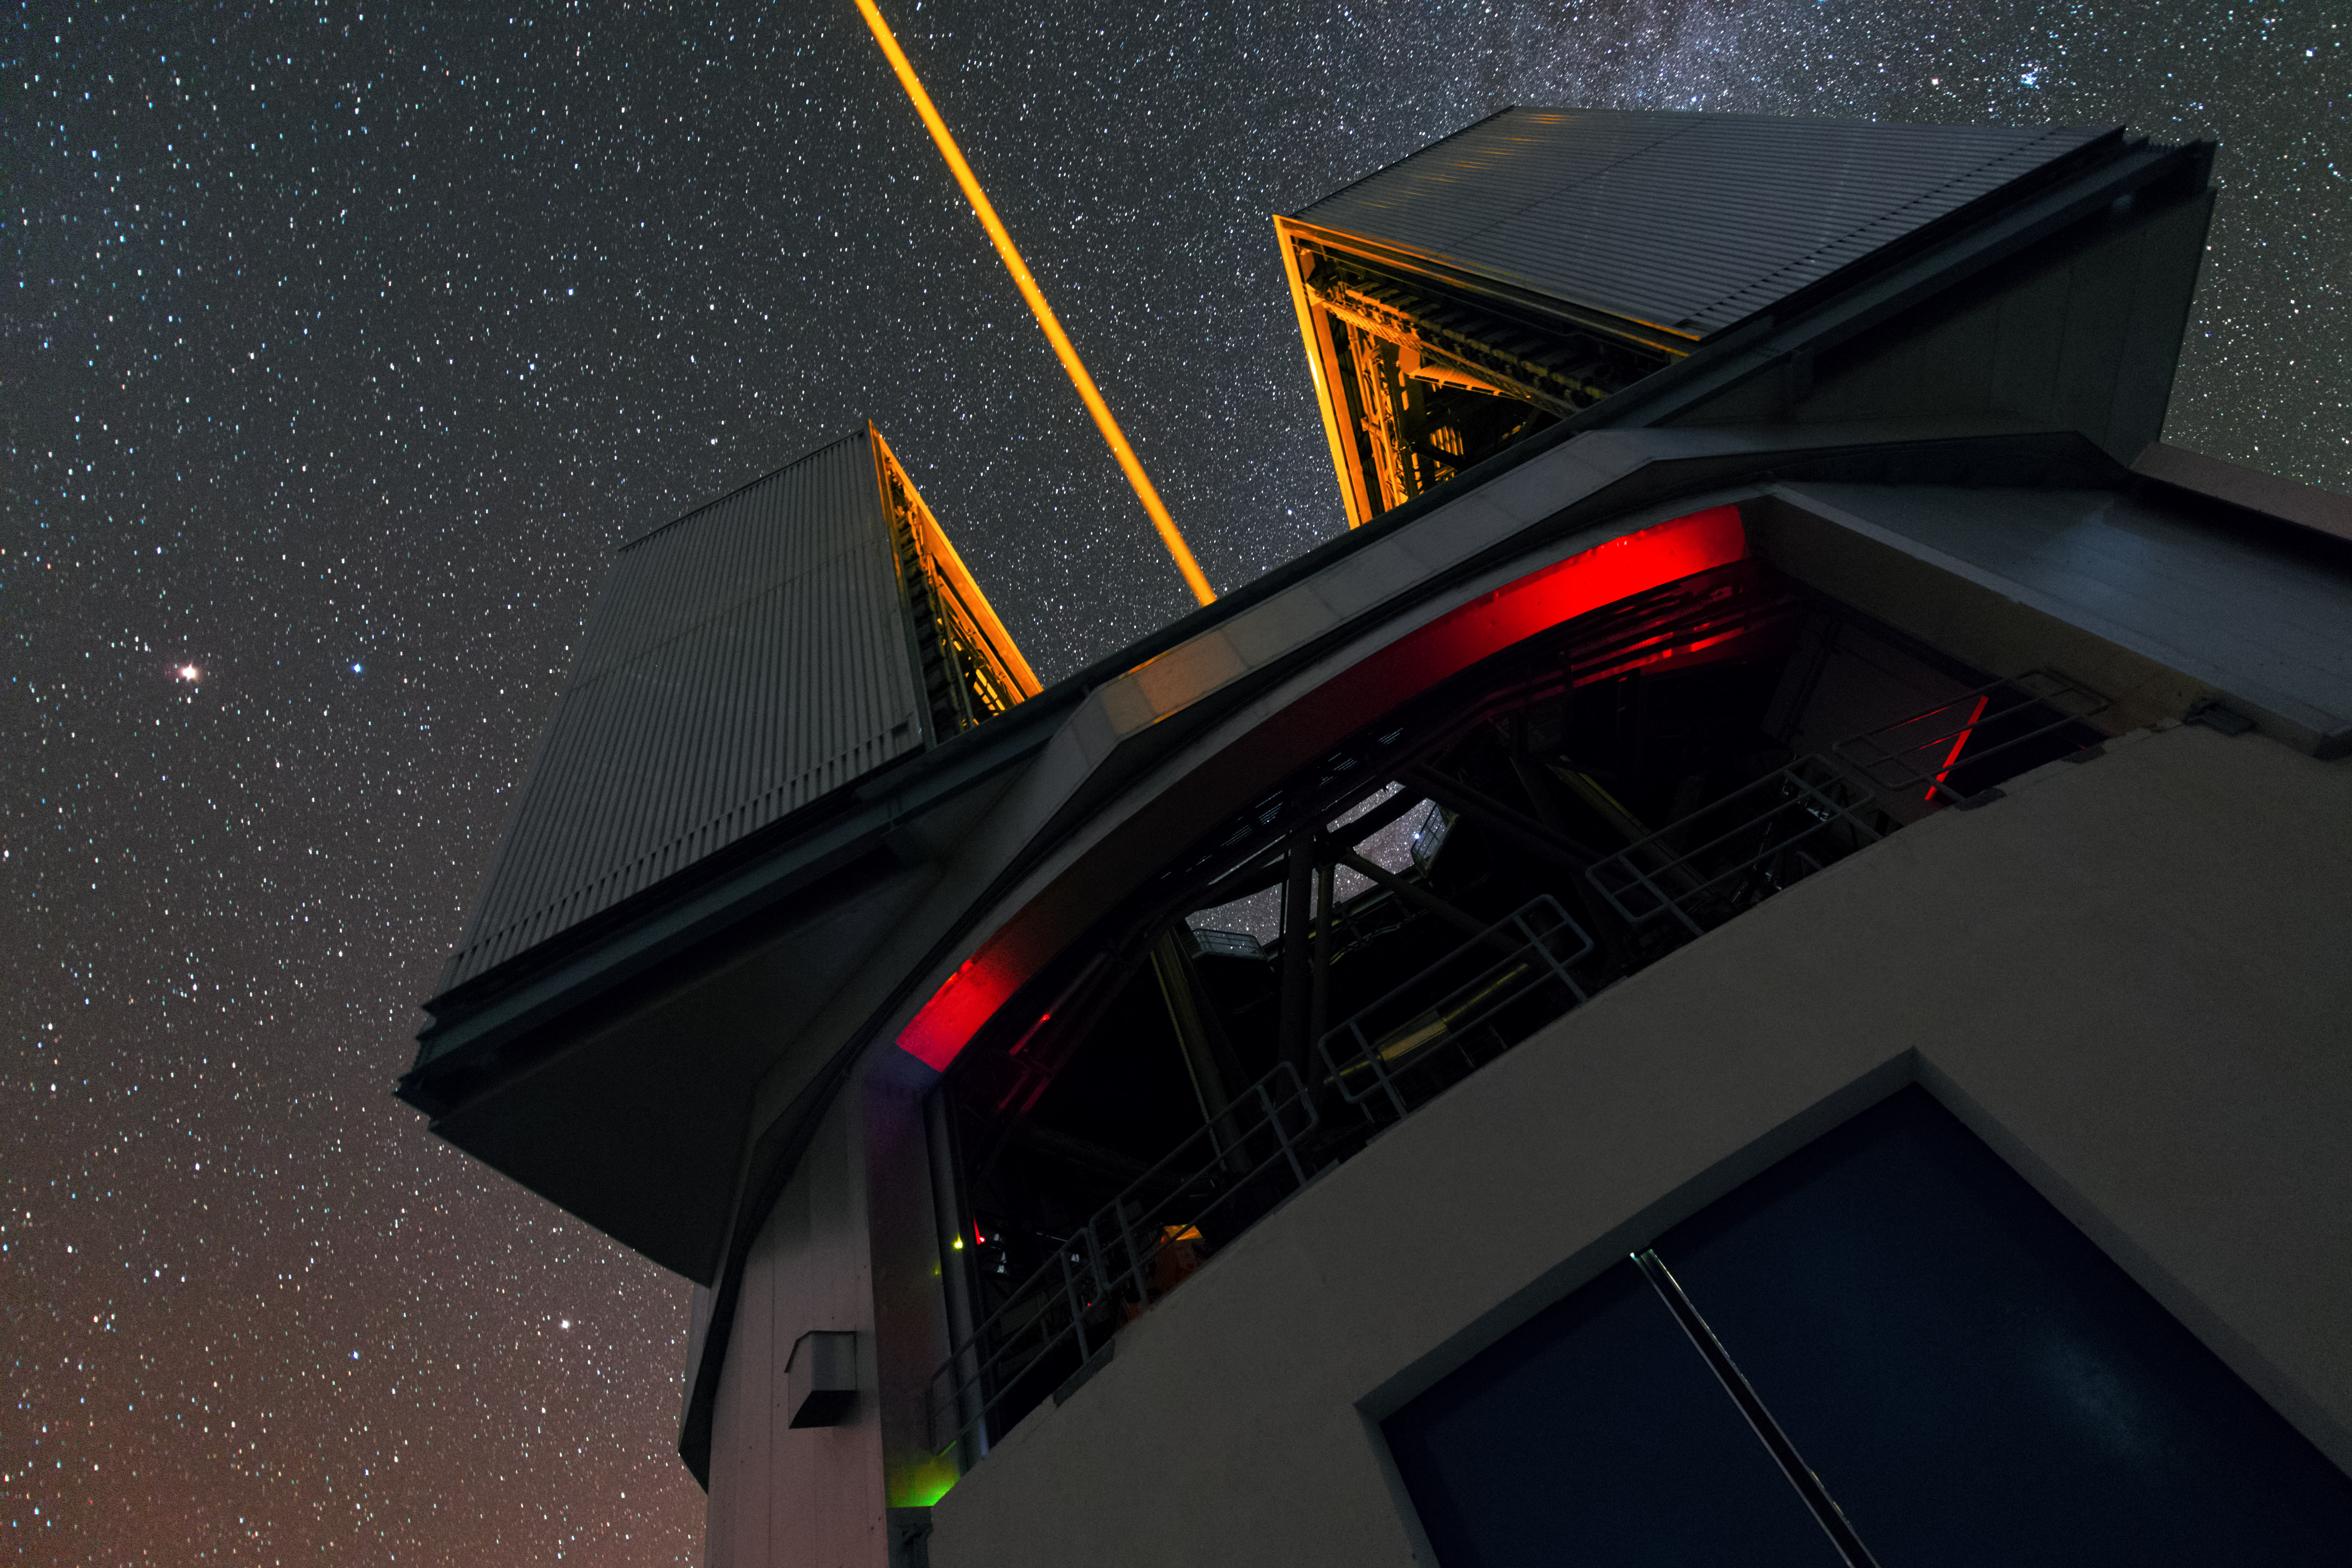

Laser of the VLT in UHD

This is the view from next to one of the four Unit Telescopes of the Very Large Telescope array (VLT) at the Paranal Observatory. The laser beam creates a yellow artificial “star” in sodium cloud around the Earth. This provides a bright reference source to correct atmospheric turbulence in real time in fields devoid of bright enough natural stars.

Credit: ESO/Y. Beletsky